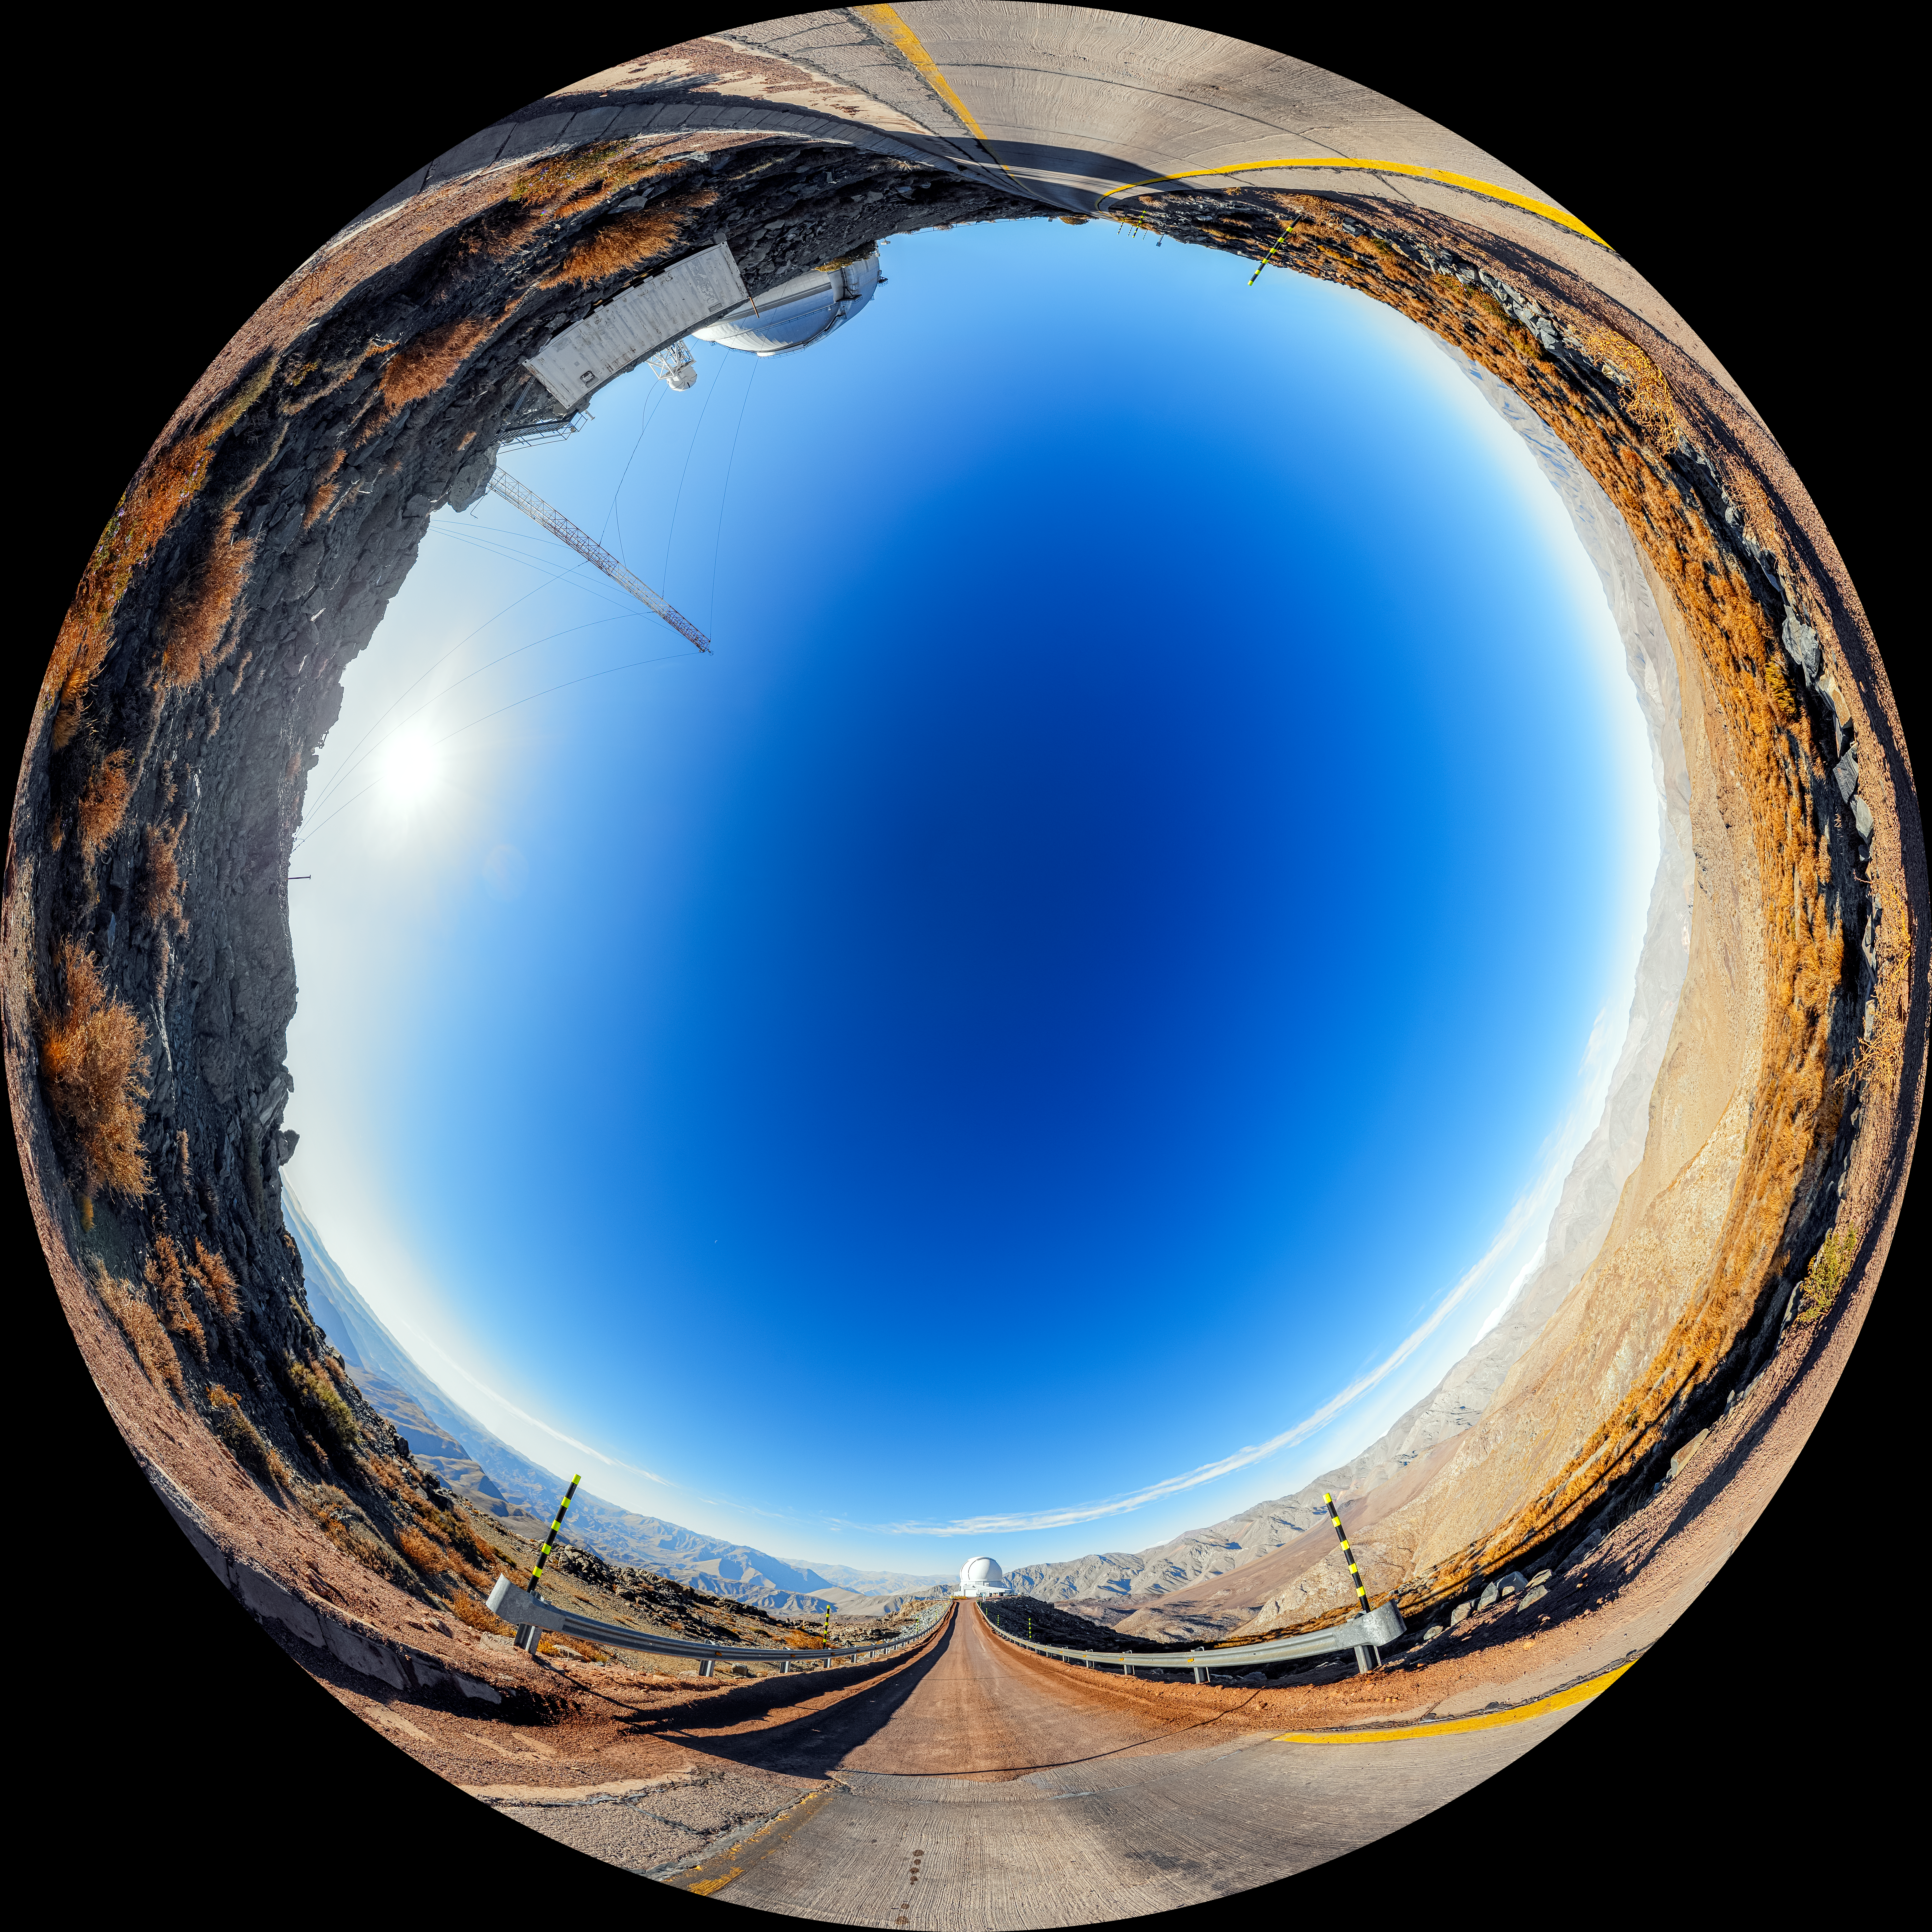

Road to SOAR Fulldome

A fulldome view of the road to the 4.1-meter Southern Astrophysical Research (SOAR) Telescope on Cerro Pachón, with Gemini South in the background.

A 360 panorama version of this image can be viewed here.

Credit: NOIRLab/NSF/AURA/P. Horálek